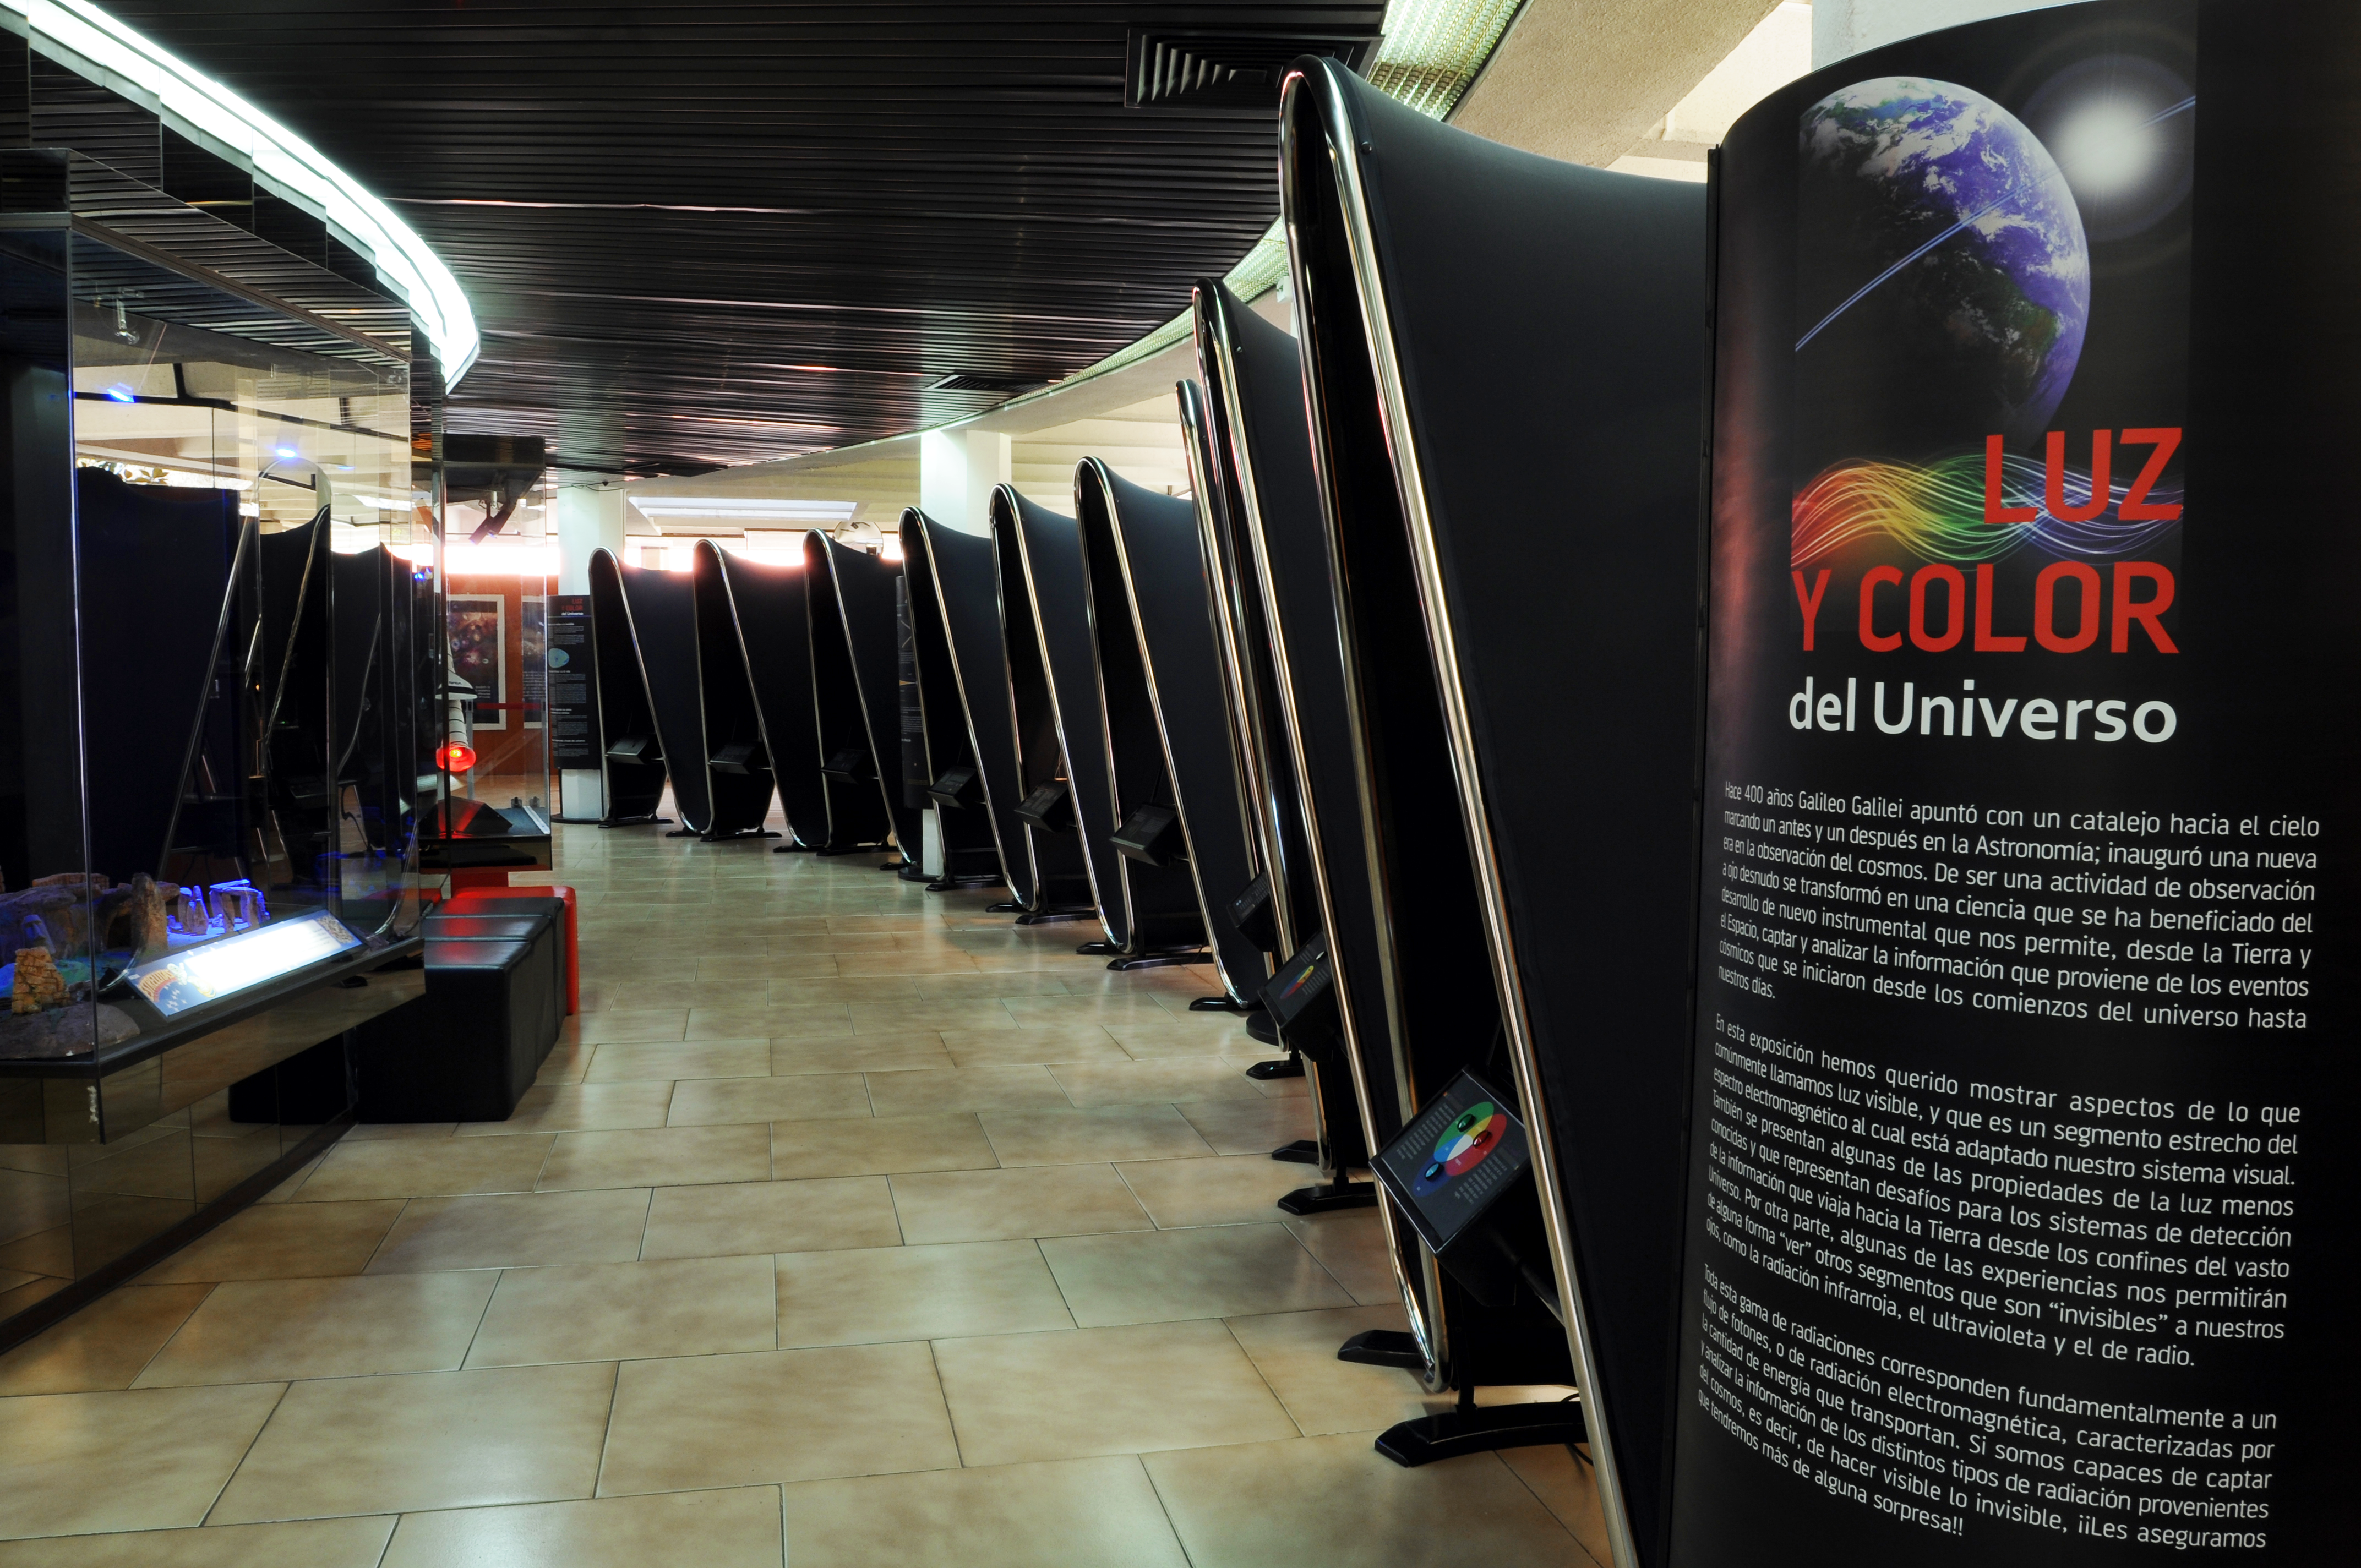

“Light and Colour of the Universe”

This interactive exhibition, structured in different modules, aims to explain in a didactic way the physical properties of light and their implications in the astronomical sciences. This exhibition was designed and installed by the University of Santiago (USACH) Planetarium and financed by the Joint Committee ESO–Chilean Government. “Light and Colour of the Universe” was inaugurated on 25 September 2009 at the USACH Planetarium, in Santiago de Chile.

More info about the Planetarium USACH is available in Spanish at: http://www.planetariochile.cl

Credit: ESO